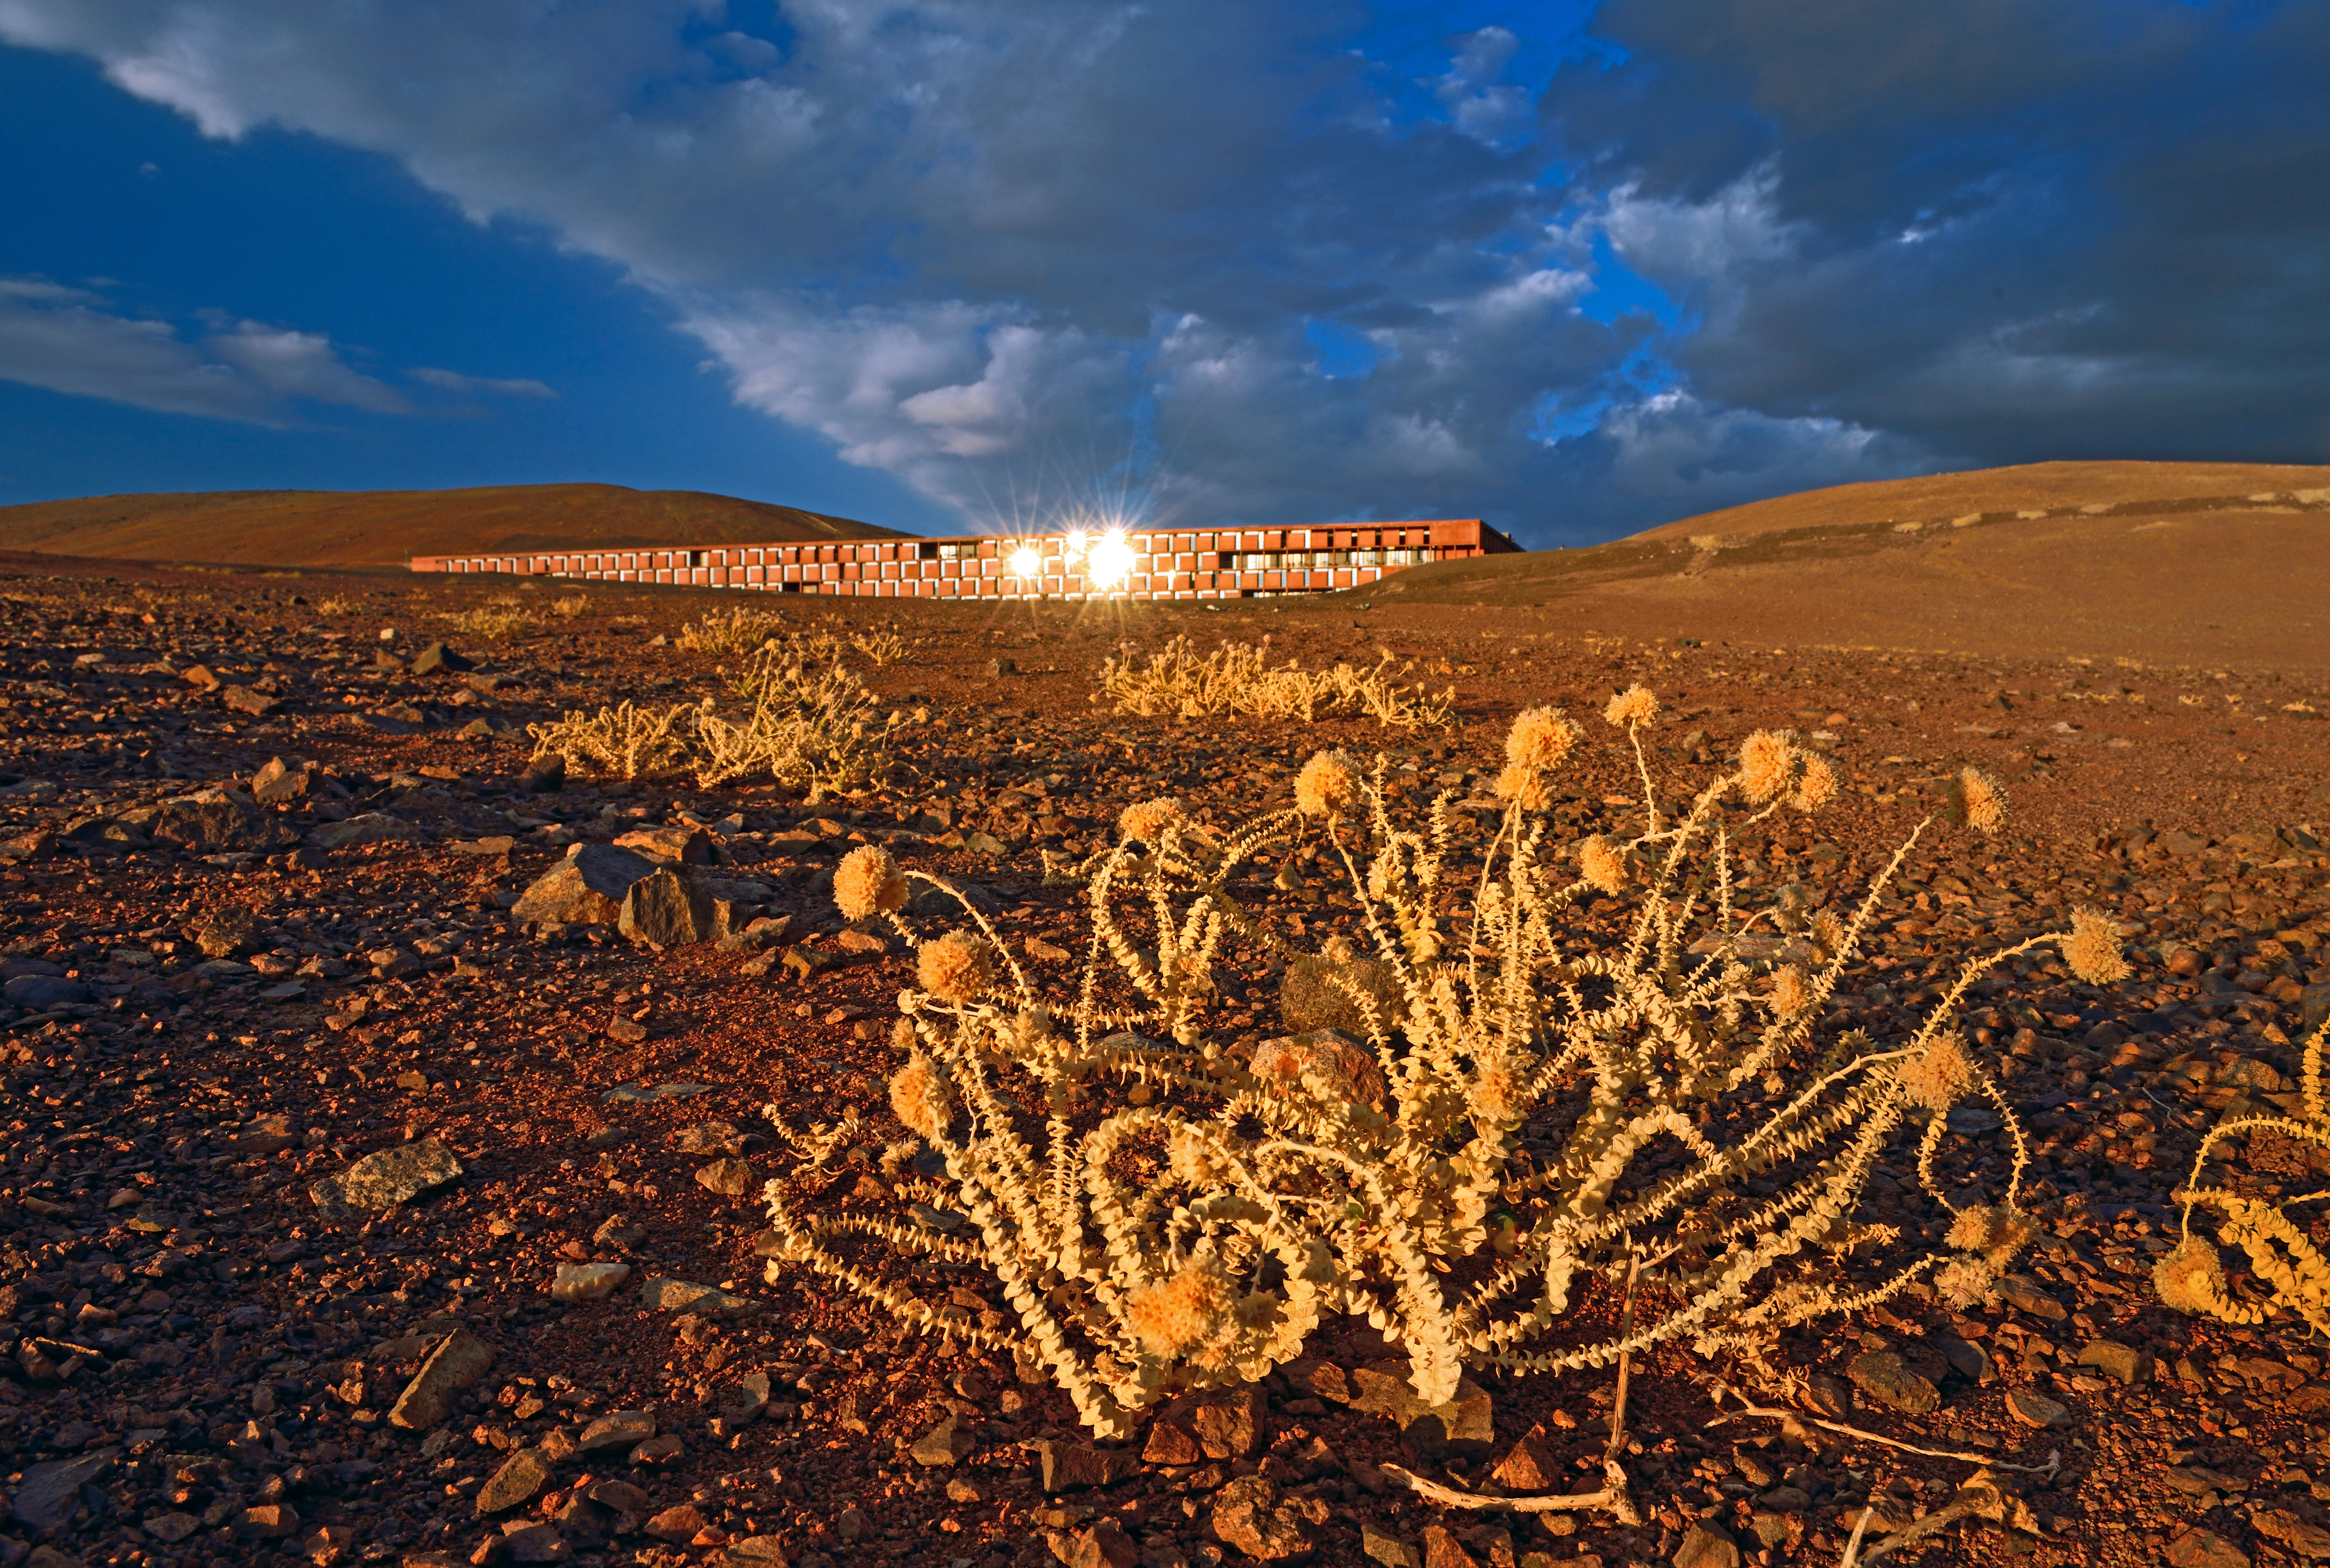

An astronomer's hideout

Perfectly integrated into the Mars-like landscape of Paranal in order to affect the astronomical observations as little as possible, it is no surprise that the Residencia (reflected in the background) was chosen as the perfect Bond villain’s hide-out.

In the foreground, a type of native Chilean plant known as cistanthe celosioides.

Credit: ESO/G. Huedepohl (atacamaphoto.com)